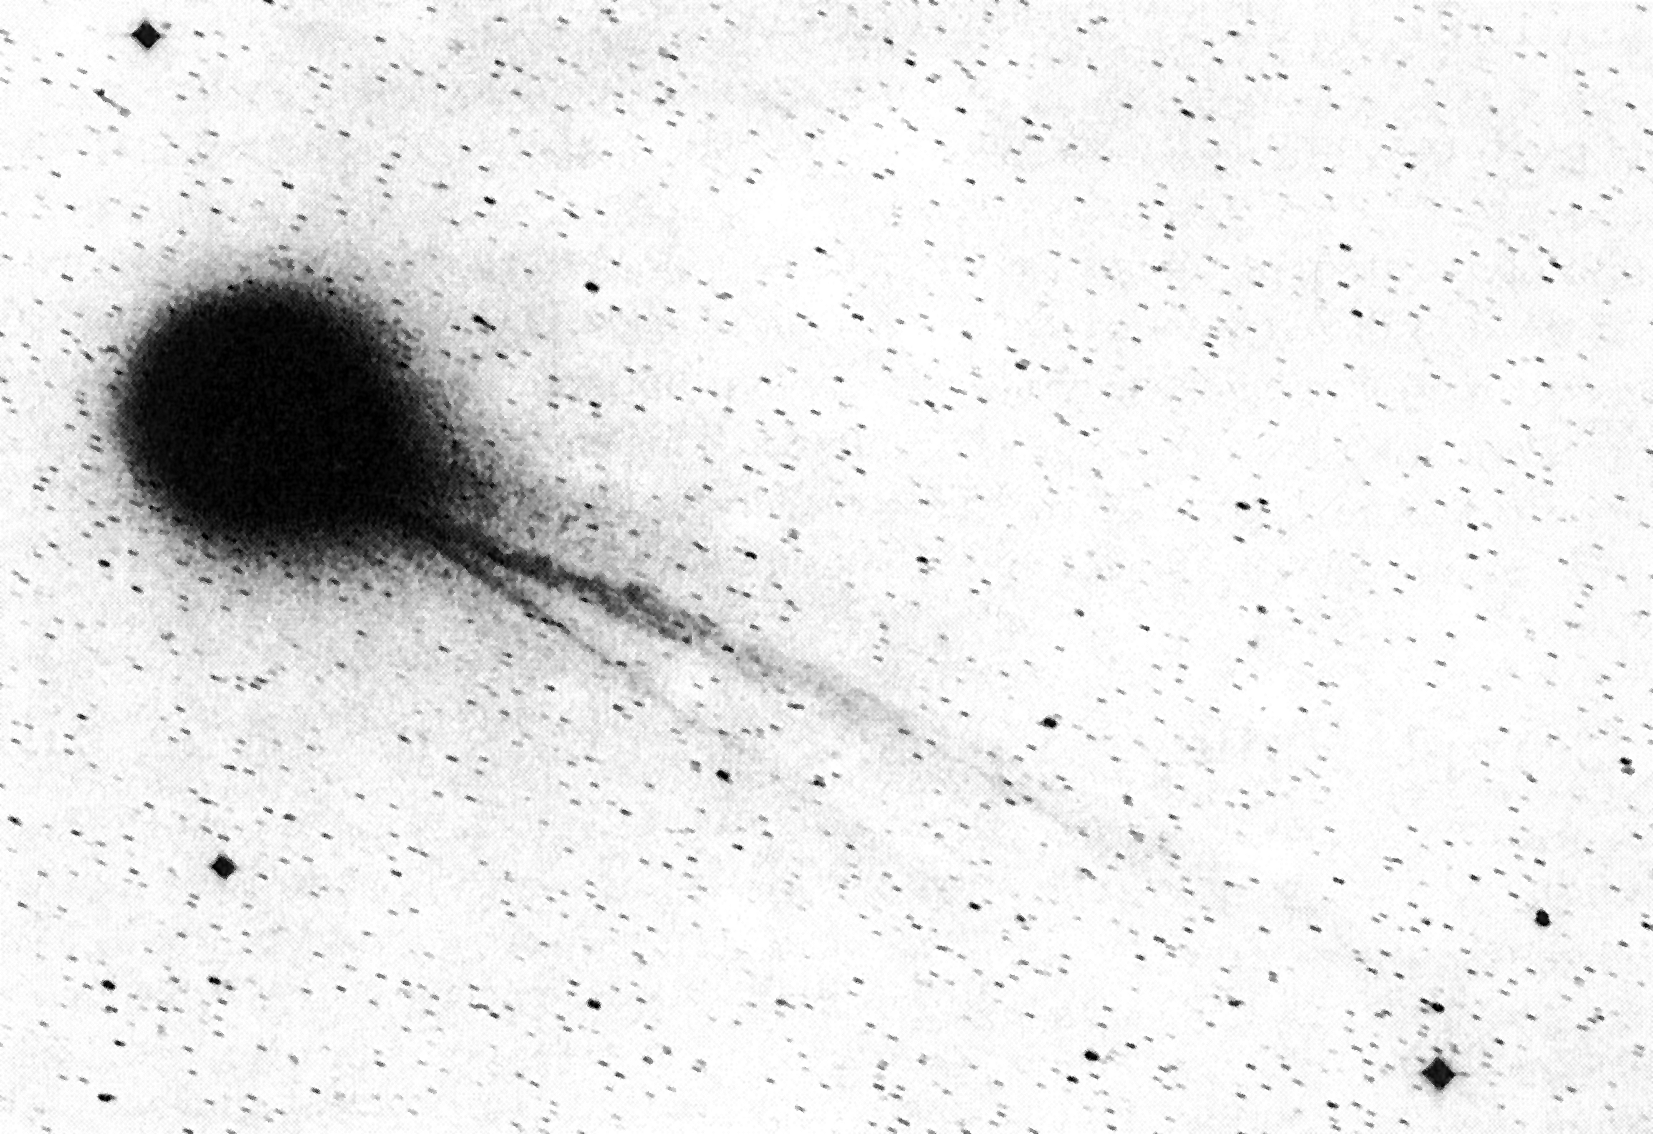

Comet Halley's ion tails

Comet Halley's ion tails were photographed with the ESO Schmidt telescope on 9 December 1985. (Original scale of the photograph: 1 degree = 12 cm)

Credit: ESO